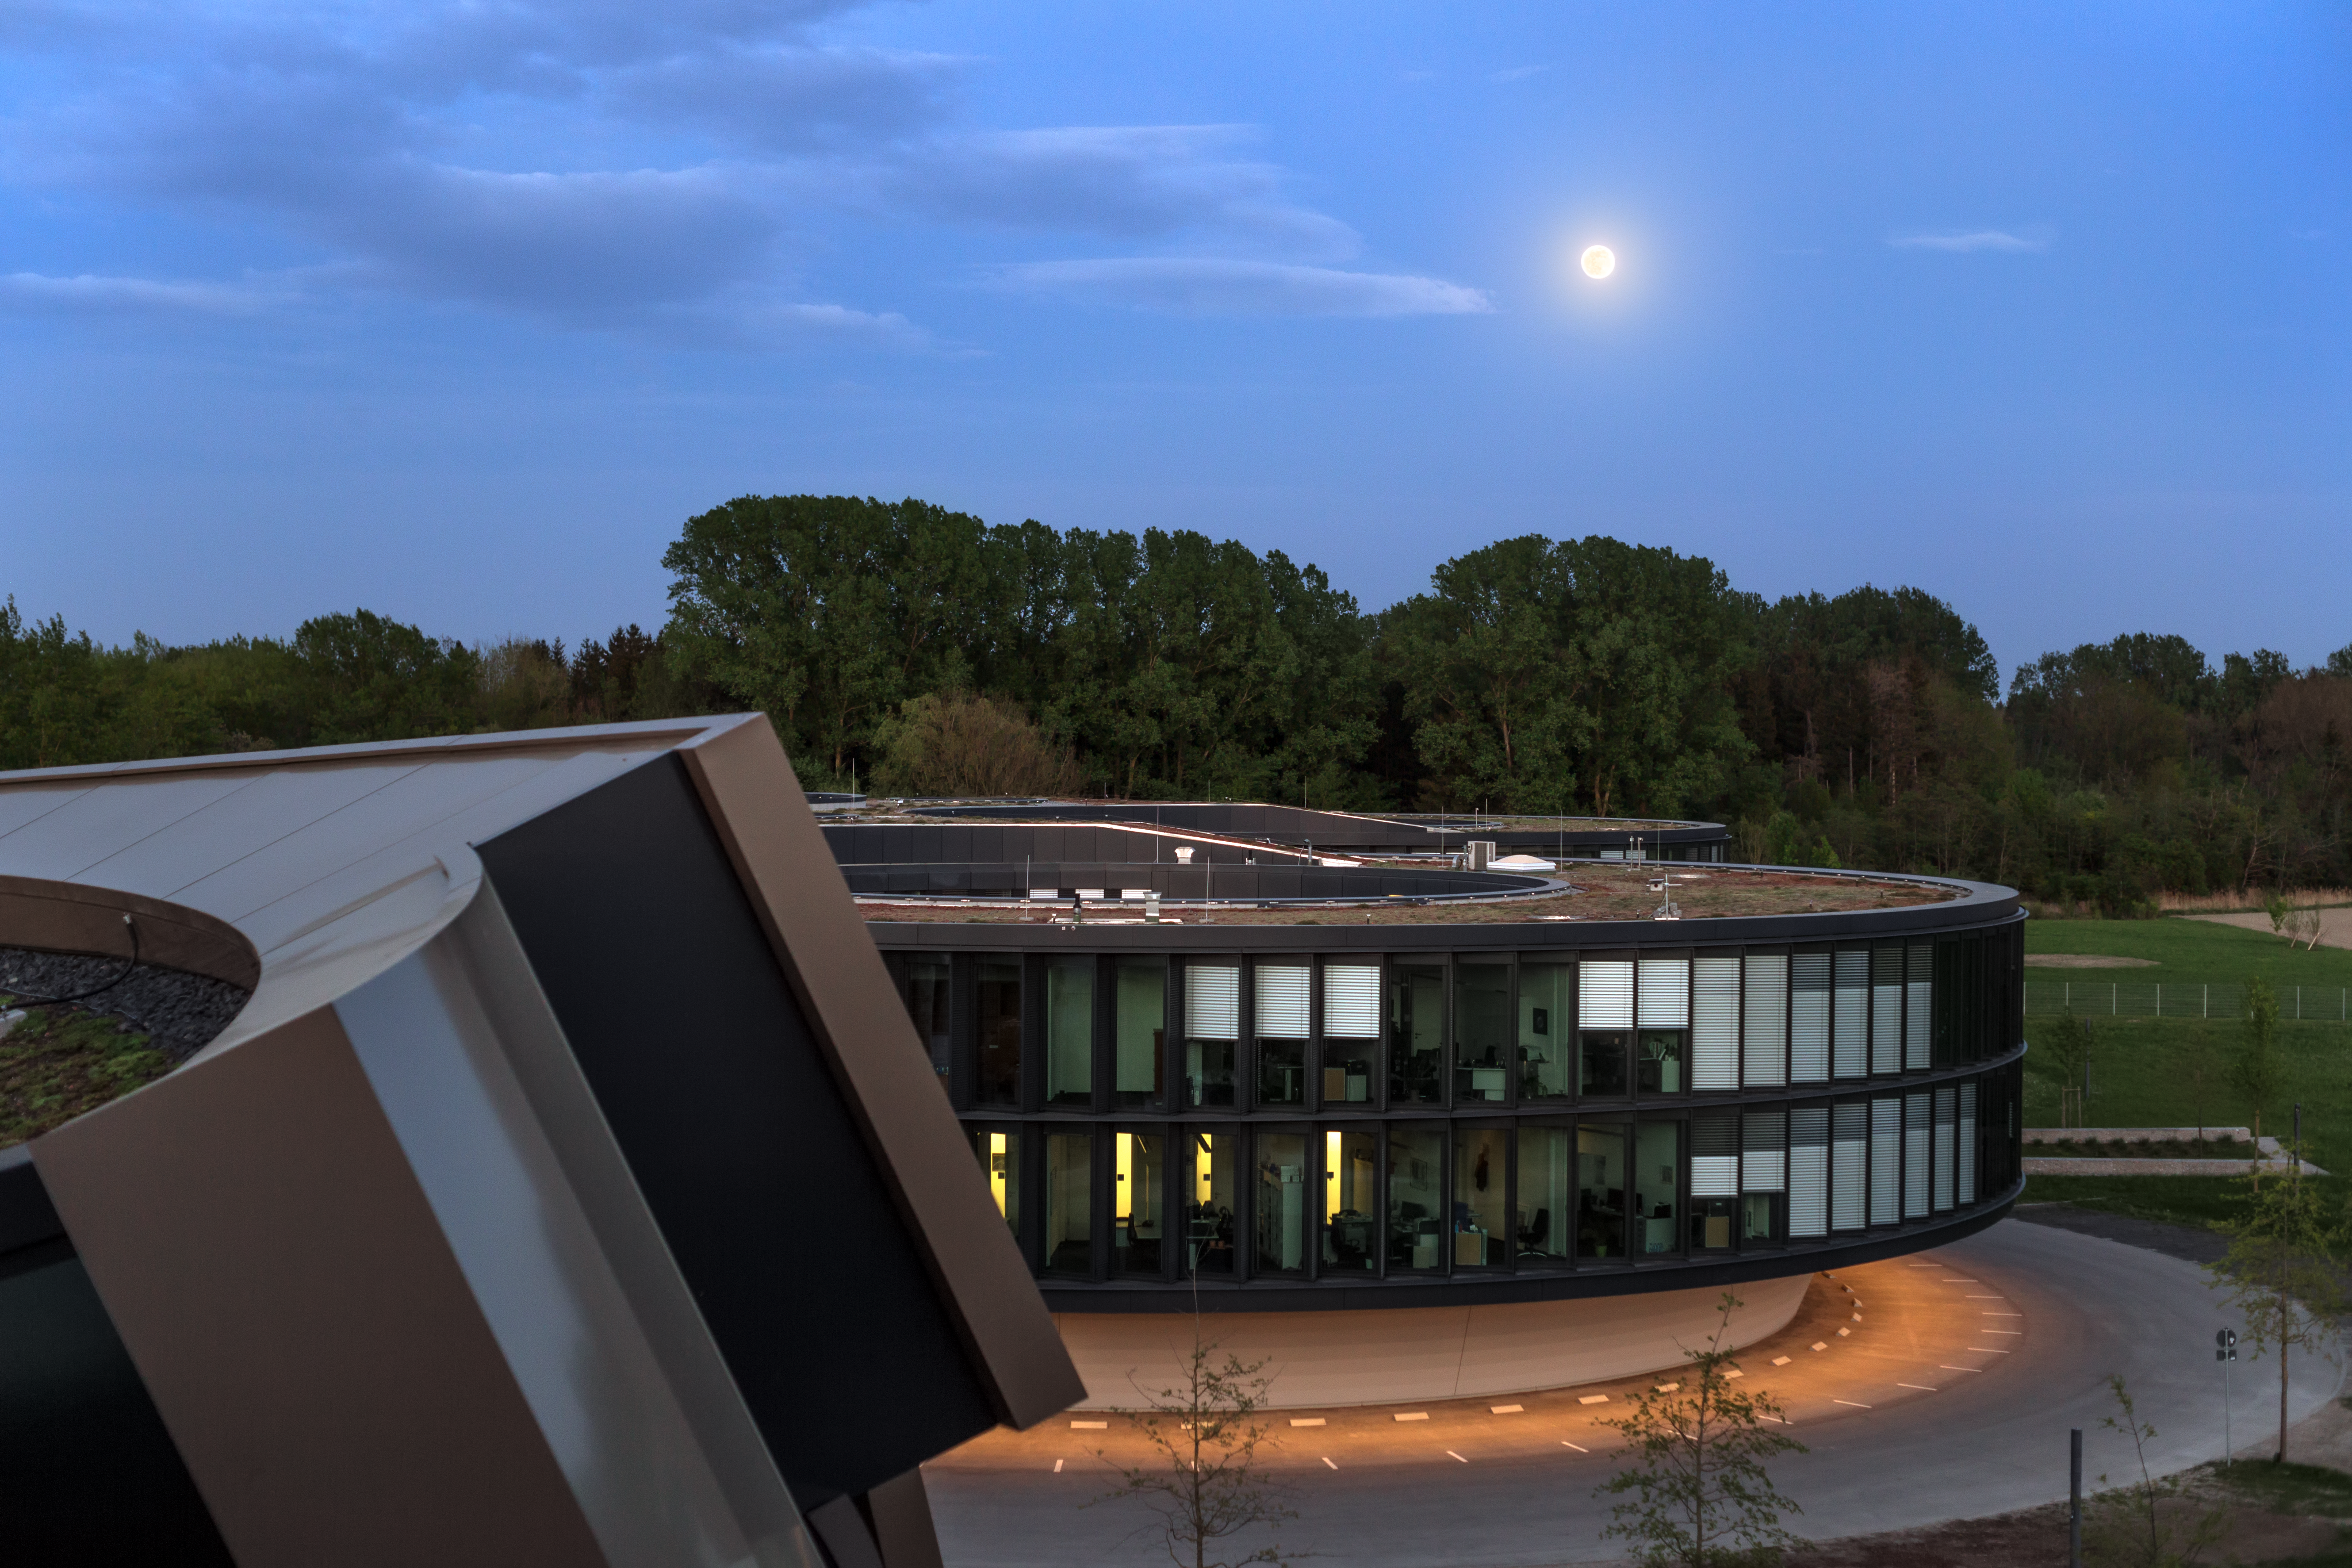

Full Moon over HQ

A full Moon was seen peeking over ESO's headquarters and was captured by ESO photo ambassador Petr Horálek.

Credit: ESO/P. Horálek